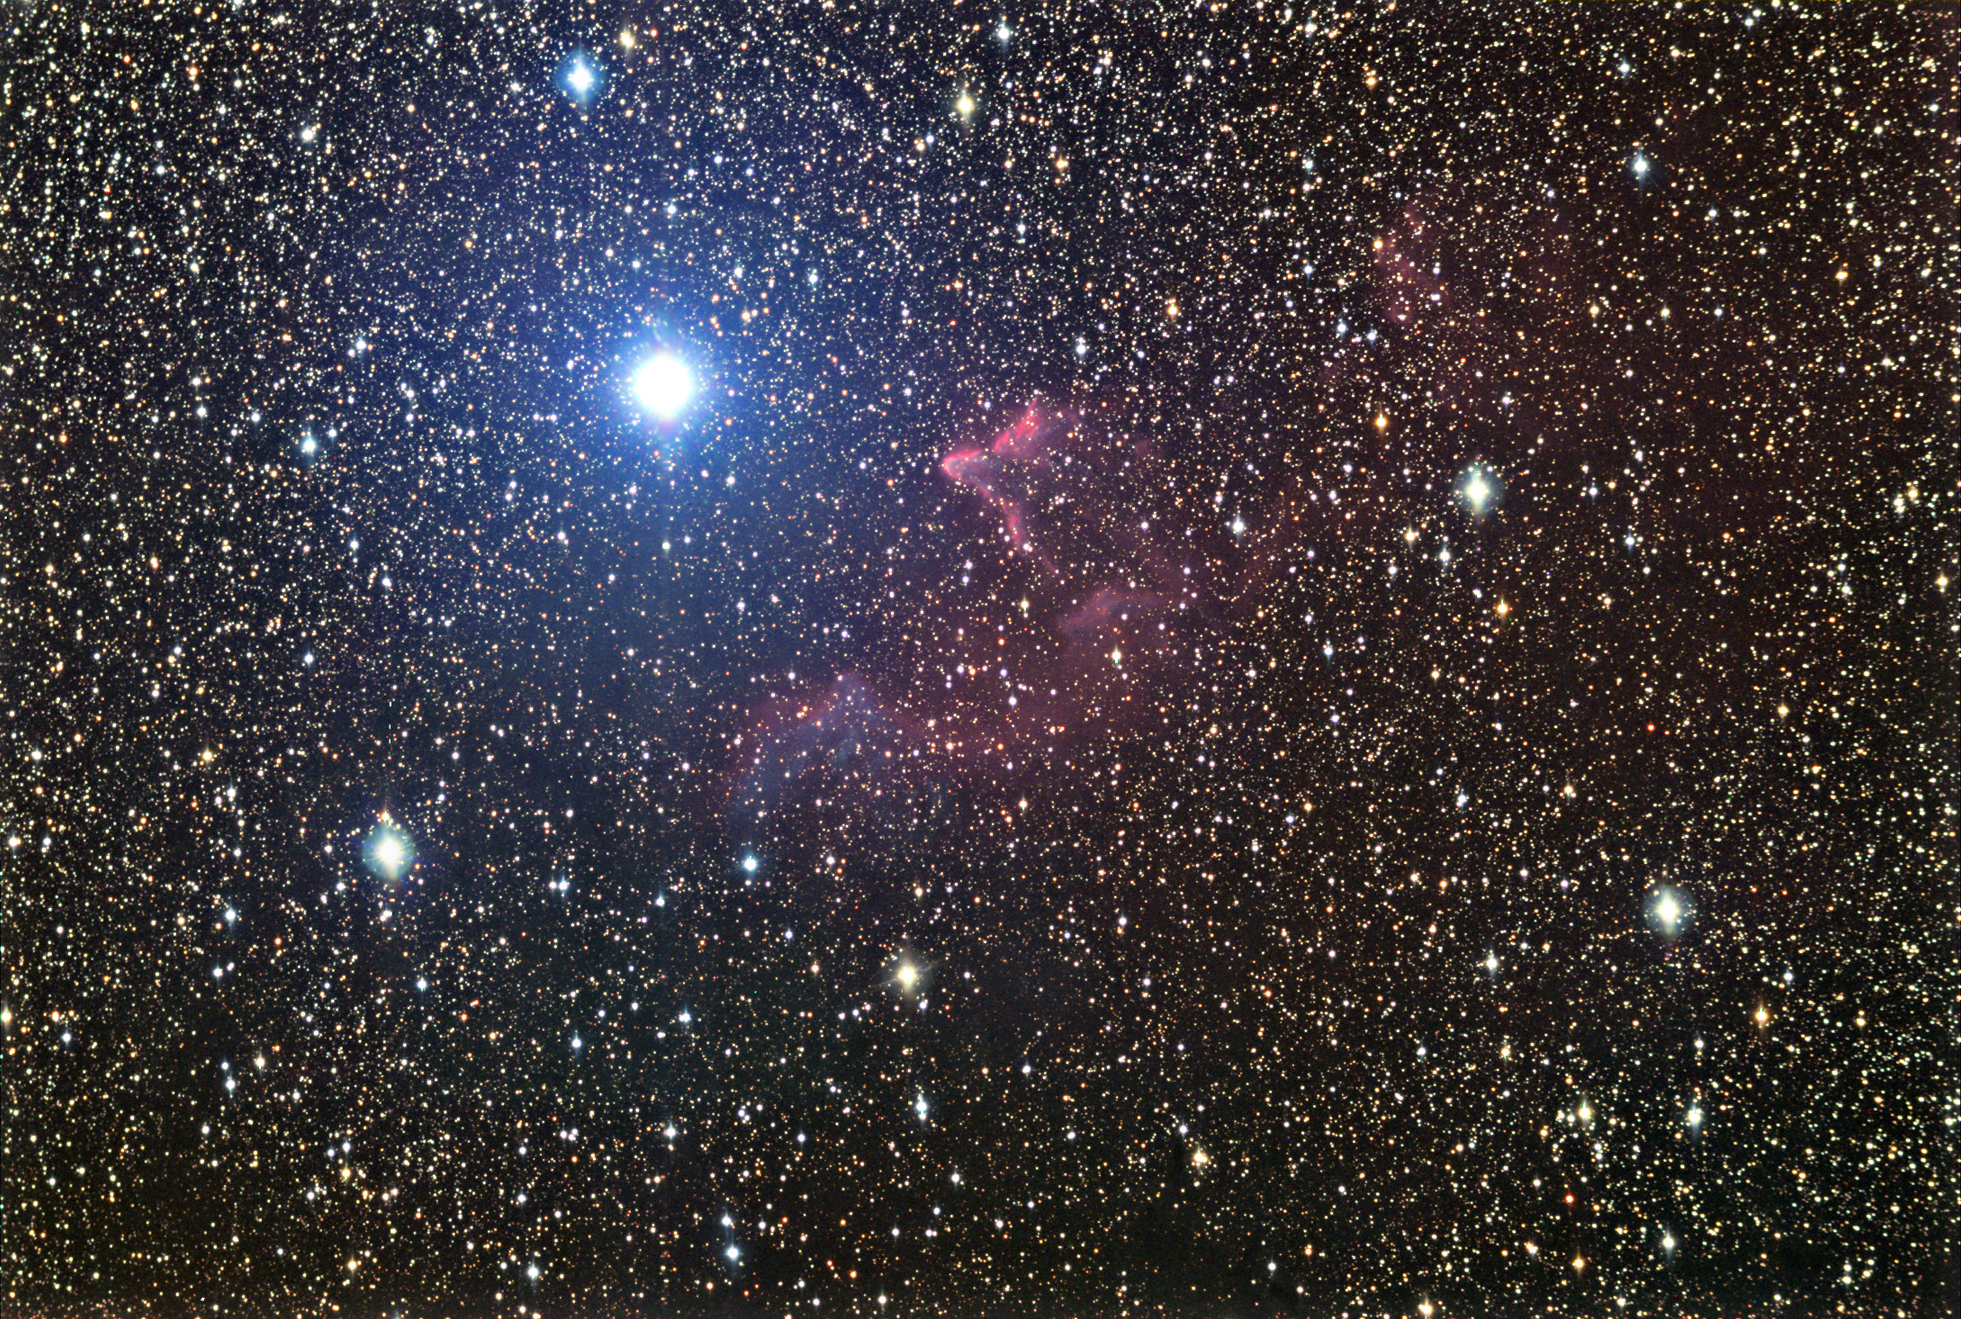

IC 59 and IC 63

The bright bluish star shown here is Gamma Cassiopeiae. It is currently evaporating two nearby clouds of gas- IC 59 and IC 63. The leading edges of these clouds glow strongly in the intense bath of radiation from this hot star. Hints of bluish light behind the front lines of these nebulae show a bit of scattered light. Astronomically speaking, these clouds don't have much more time and will soon be blown away into the interstellar medium.

This image was taken as part of Advanced Observing Program (AOP) program during 2014 at Kitt Peak Visitor Center.

Credit: KPNO/NOIRLab/NSF/AURA/Tom Bash and John Fox/Adam Block